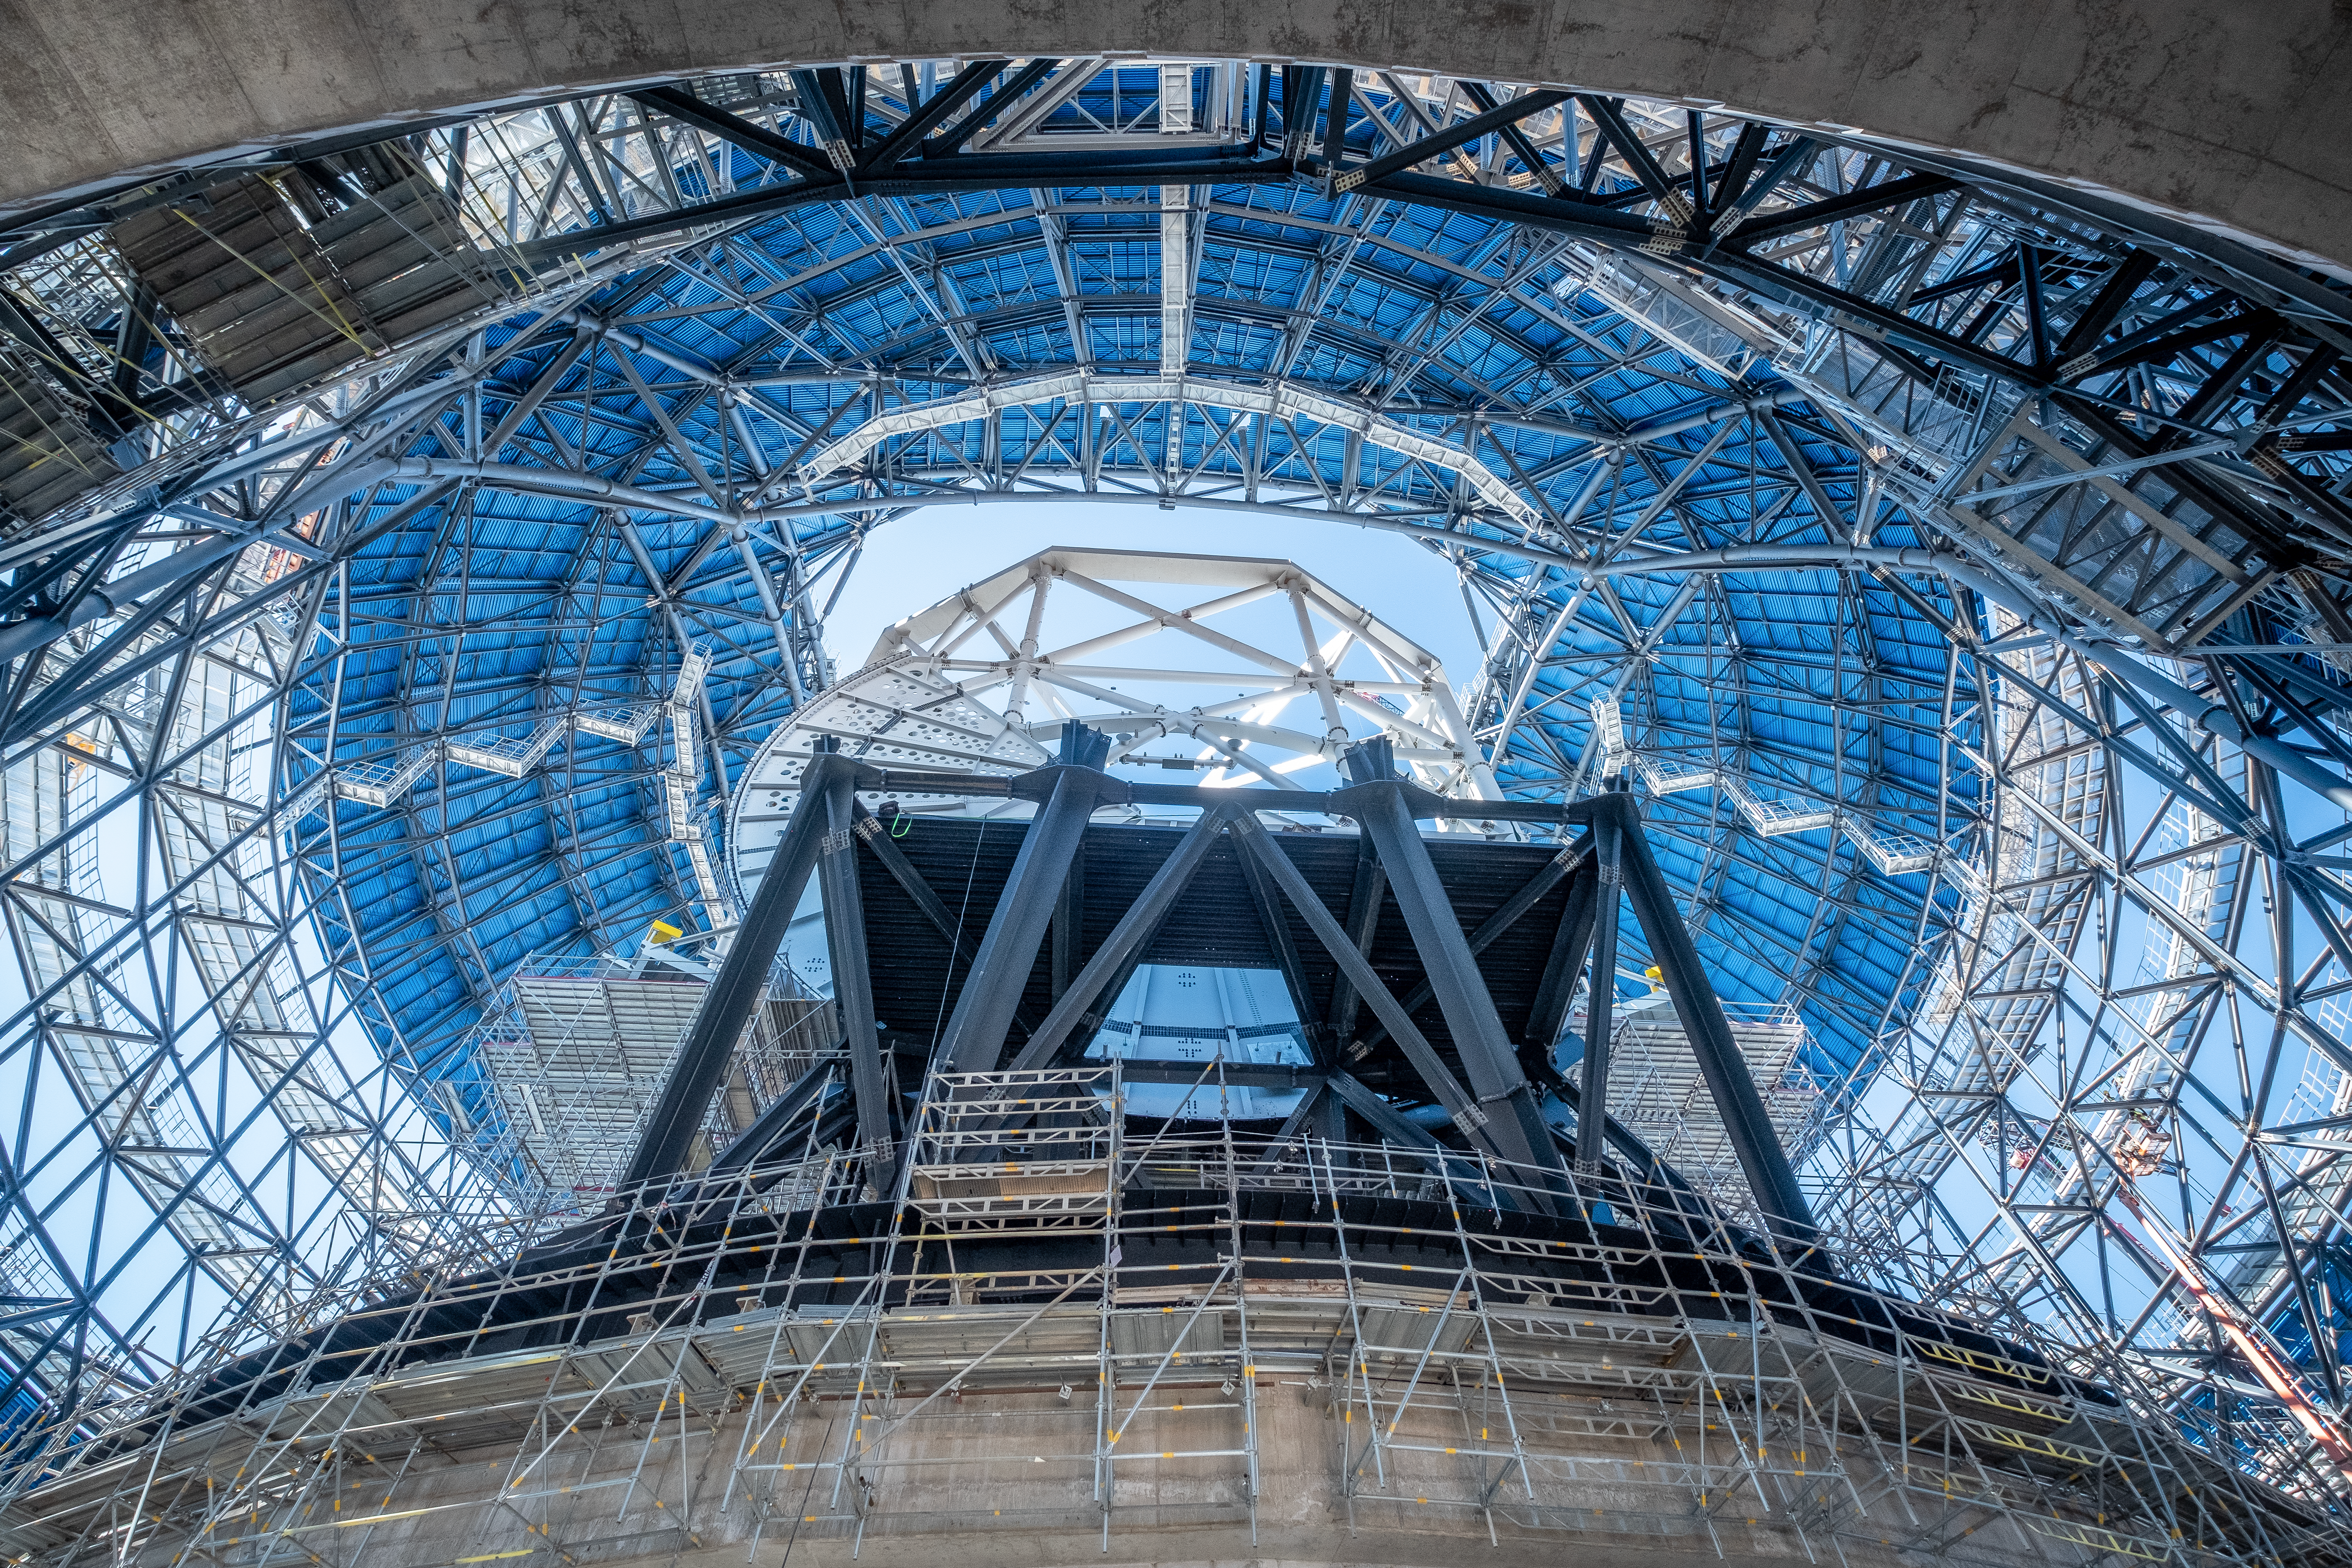

Journey to the Center of the ELT

A spectacular view of the European Southern Observatory's Extremely Large Telescope (ESO's ELT), seen from inside. At the centre we see a first glimpse of the telescope's main structure, surrounded by the dome that will protected, already partially covered with cladding.

Credit: ESO/F. Carrasco (CHEPOX)